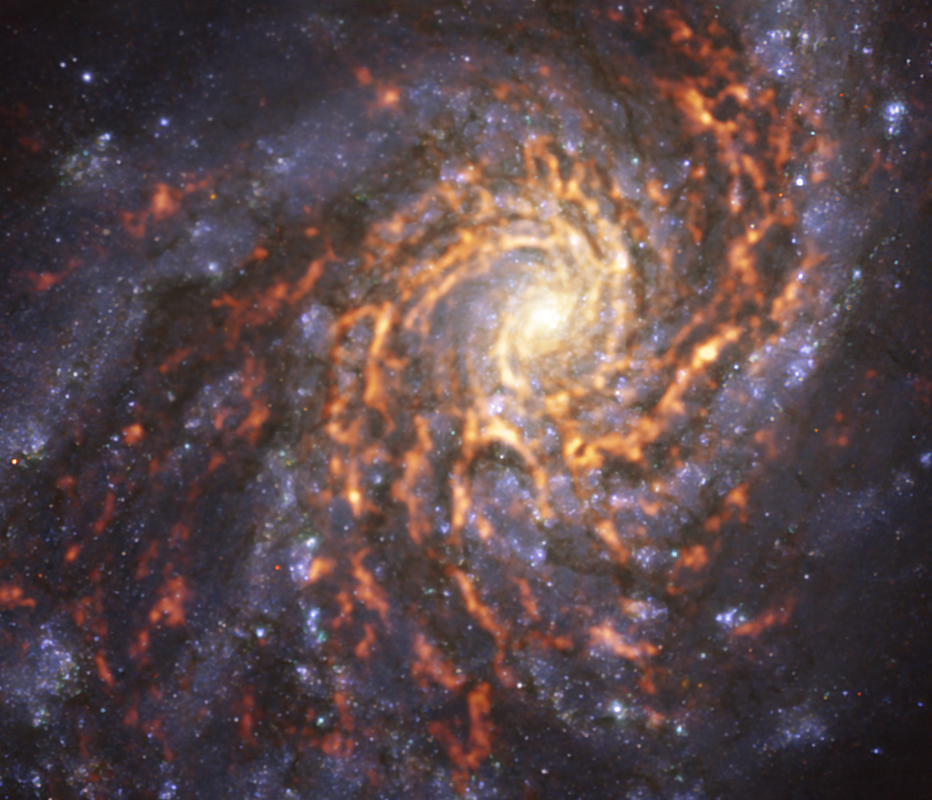

Pinwheel firework

In this picture of the week we can see the well-defined arms of the spiral galaxy NGC 4254, also known as the Coma Pinwheel or Messier 99. It’s called a grand design spiral galaxy because of its distinctive pinwheel shape with prominent arms. Since Charles Messier first observed it in the 18th century, modern technology has allowed us to observe galaxies like this in significantly greater detail.

This image is a composite of data taken with ESO’s Very Large Telescope (VLT) and the Atacama Large Millimeter/submillimeter Array (ALMA), co-owned by ESO. The VLT data, shown in blue and purple tones, was captured with the Multi-Unit Spectroscopic Explorer (MUSE) instrument, mapping the distribution of stars. The ALMA data –– shown here by the red and orange regions –– originates from cold clouds of gas which can eventually collapse into stars. Comparing these two datasets allows for a better understanding of how stars form.

This image was taken as part of the Physics at High Angular resolution in Nearby GalaxieS (PHANGS) survey, which produces high-resolution images of nearby galaxies across all wavelengths of light. This will allow astronomers to learn more about the diverse range of galactic environments found in our Universe.

Credit: ESO/PHANGS